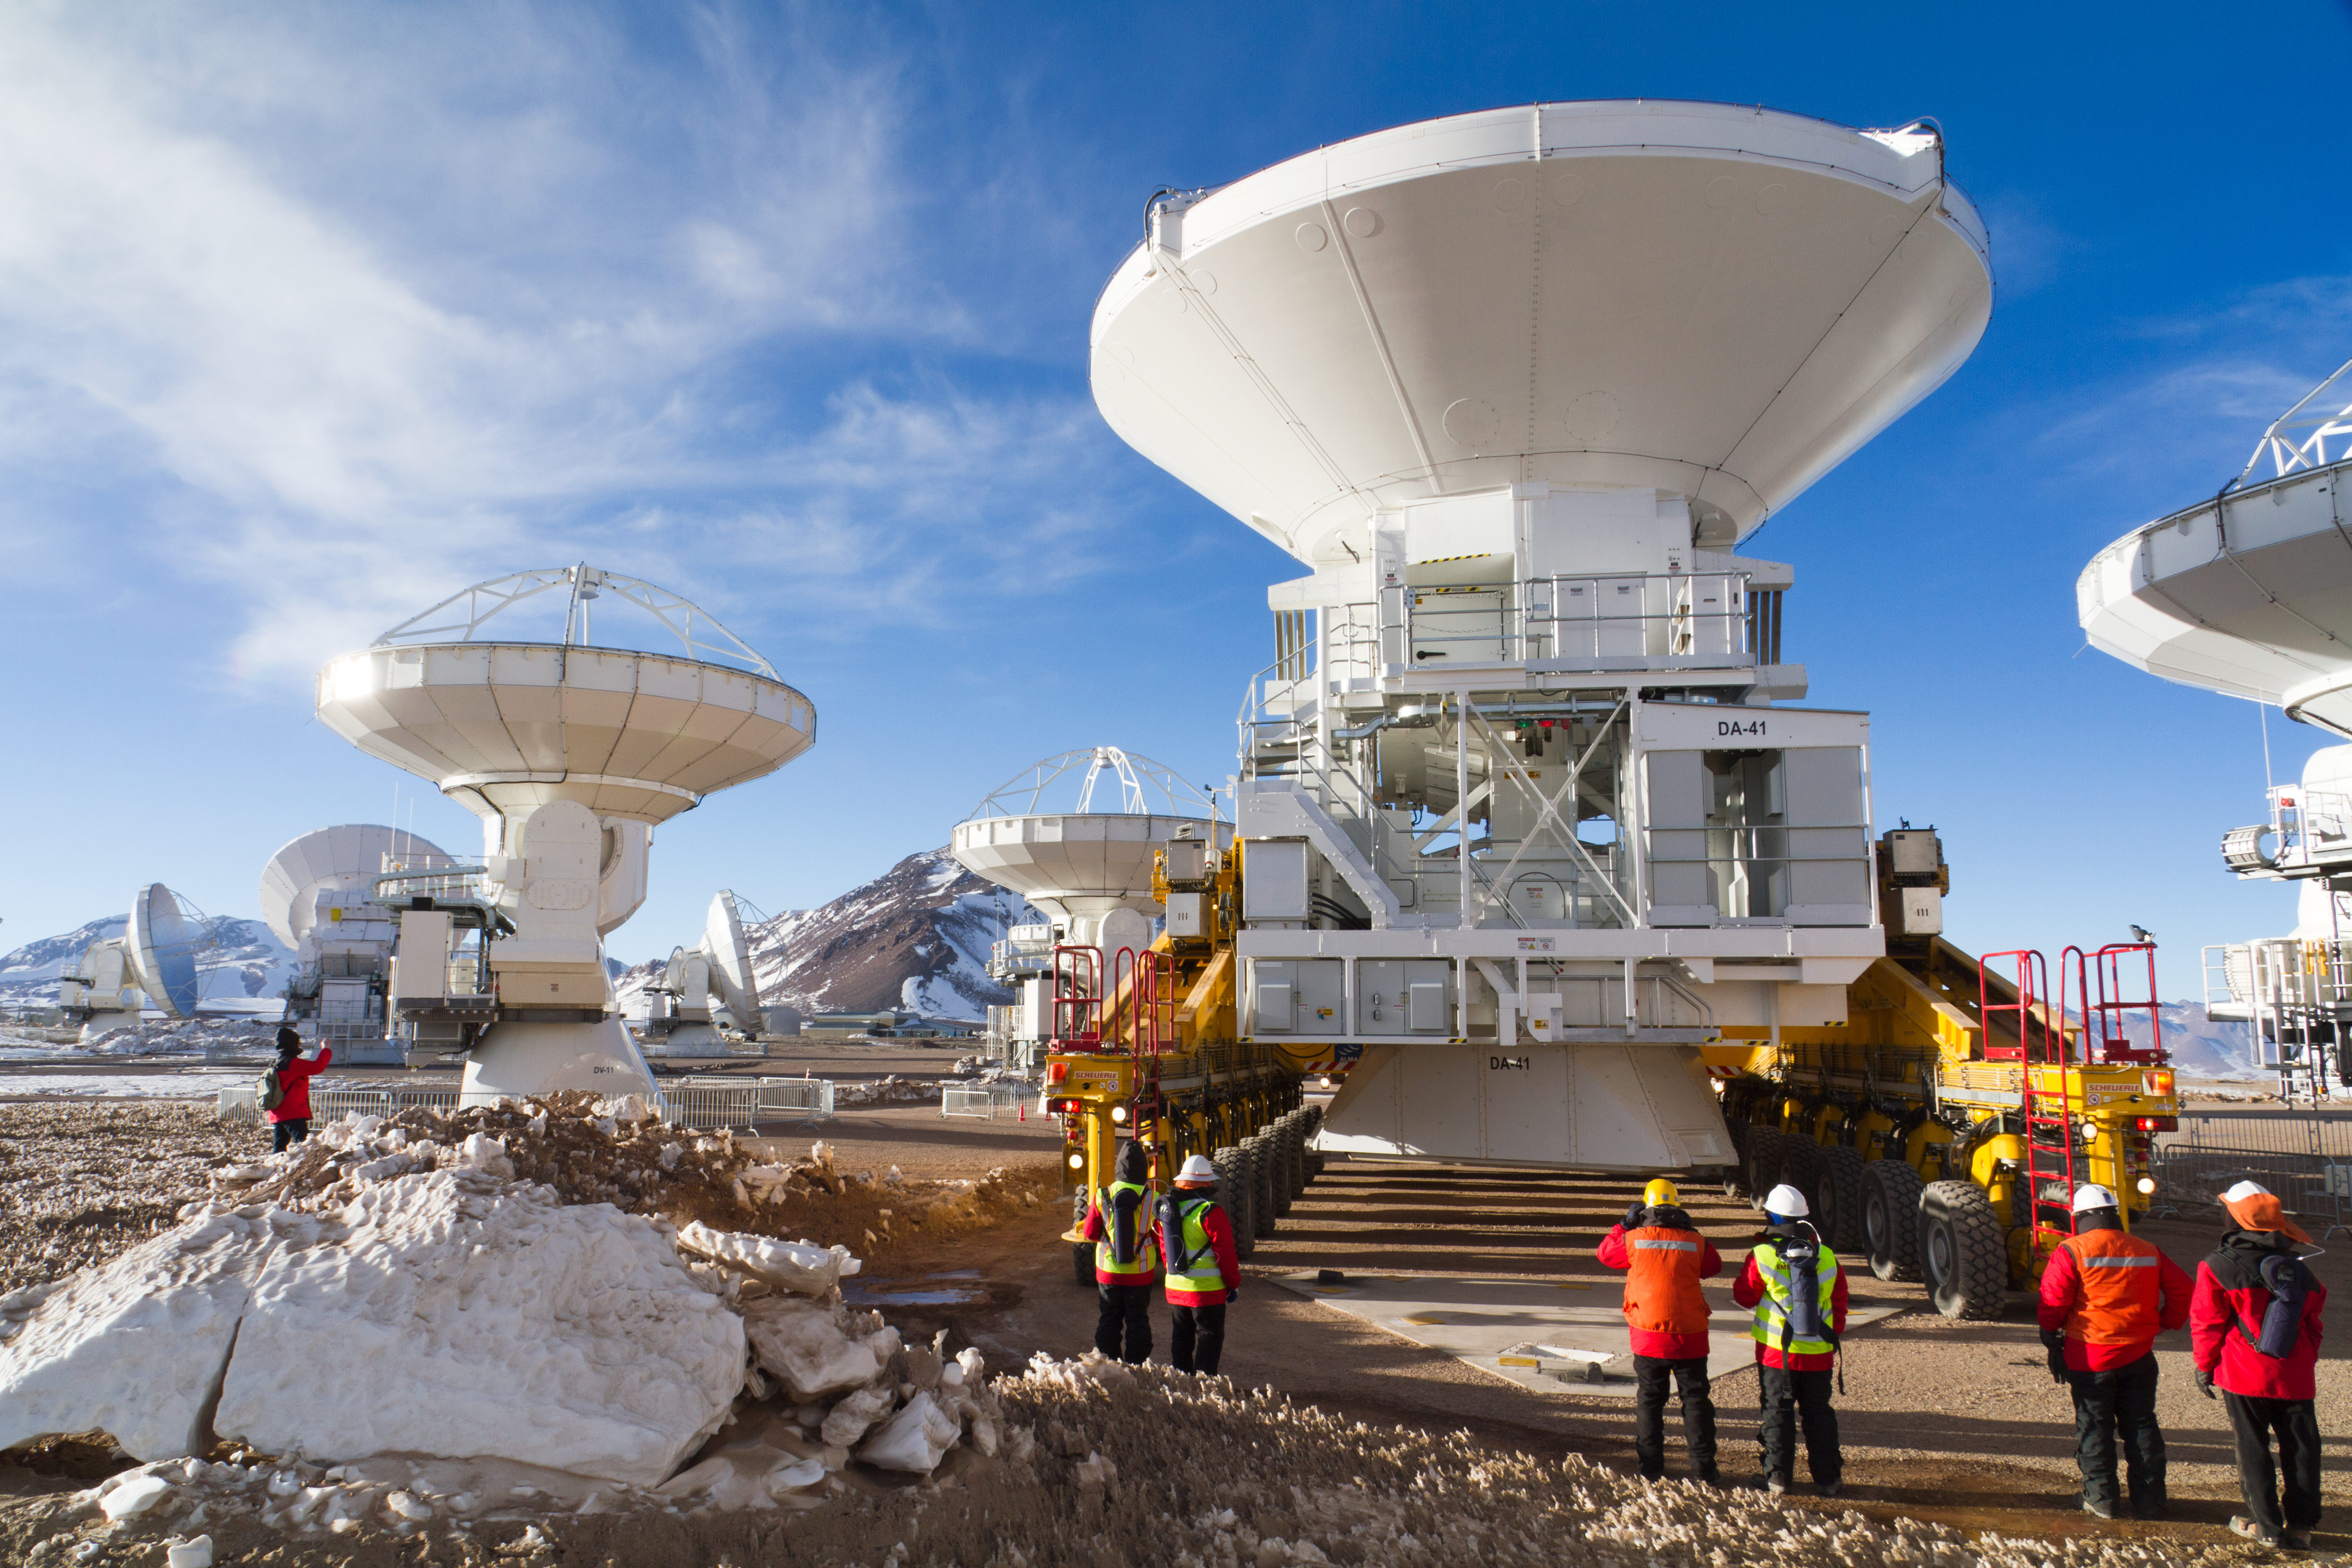

European ALMA antenna brings total on Chajnantor to 16

The first European antenna for the Atacama Large Millimeter/submillimeter Array (ALMA) reaches new heights, having been transported to the observatory’s Array Operations Site (AOS). The 12-metre diameter antenna arrived at the Chajnantor plateau, 5000 metres above sea level, to join antennas from the other international ALMA partners, bringing the total number at the AOS to 16. Although this sounds like just another number, 16 is the number of antennas specified for ALMA to begin its first science observations, and is therefore an important milestone for the project.

Credit: ESO/S. Rossi